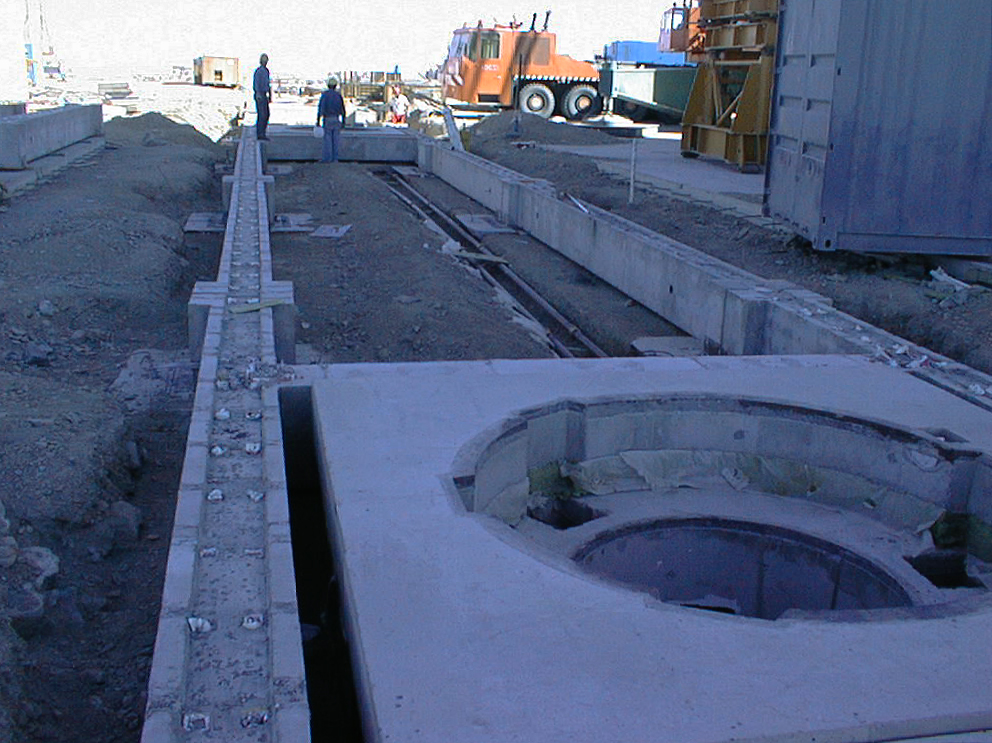

Repositioning track for the VLTI

View of one of the paths (later to be completed with railway tracks) along which the smaller, moveable telescopes of the Very Large Telescope Interferometric array (VLTI) will later be brought into different positions. The foundation for one of these stations is visible in the foreground. (Photo obtained on February 1, 1998).

Credit: ESO